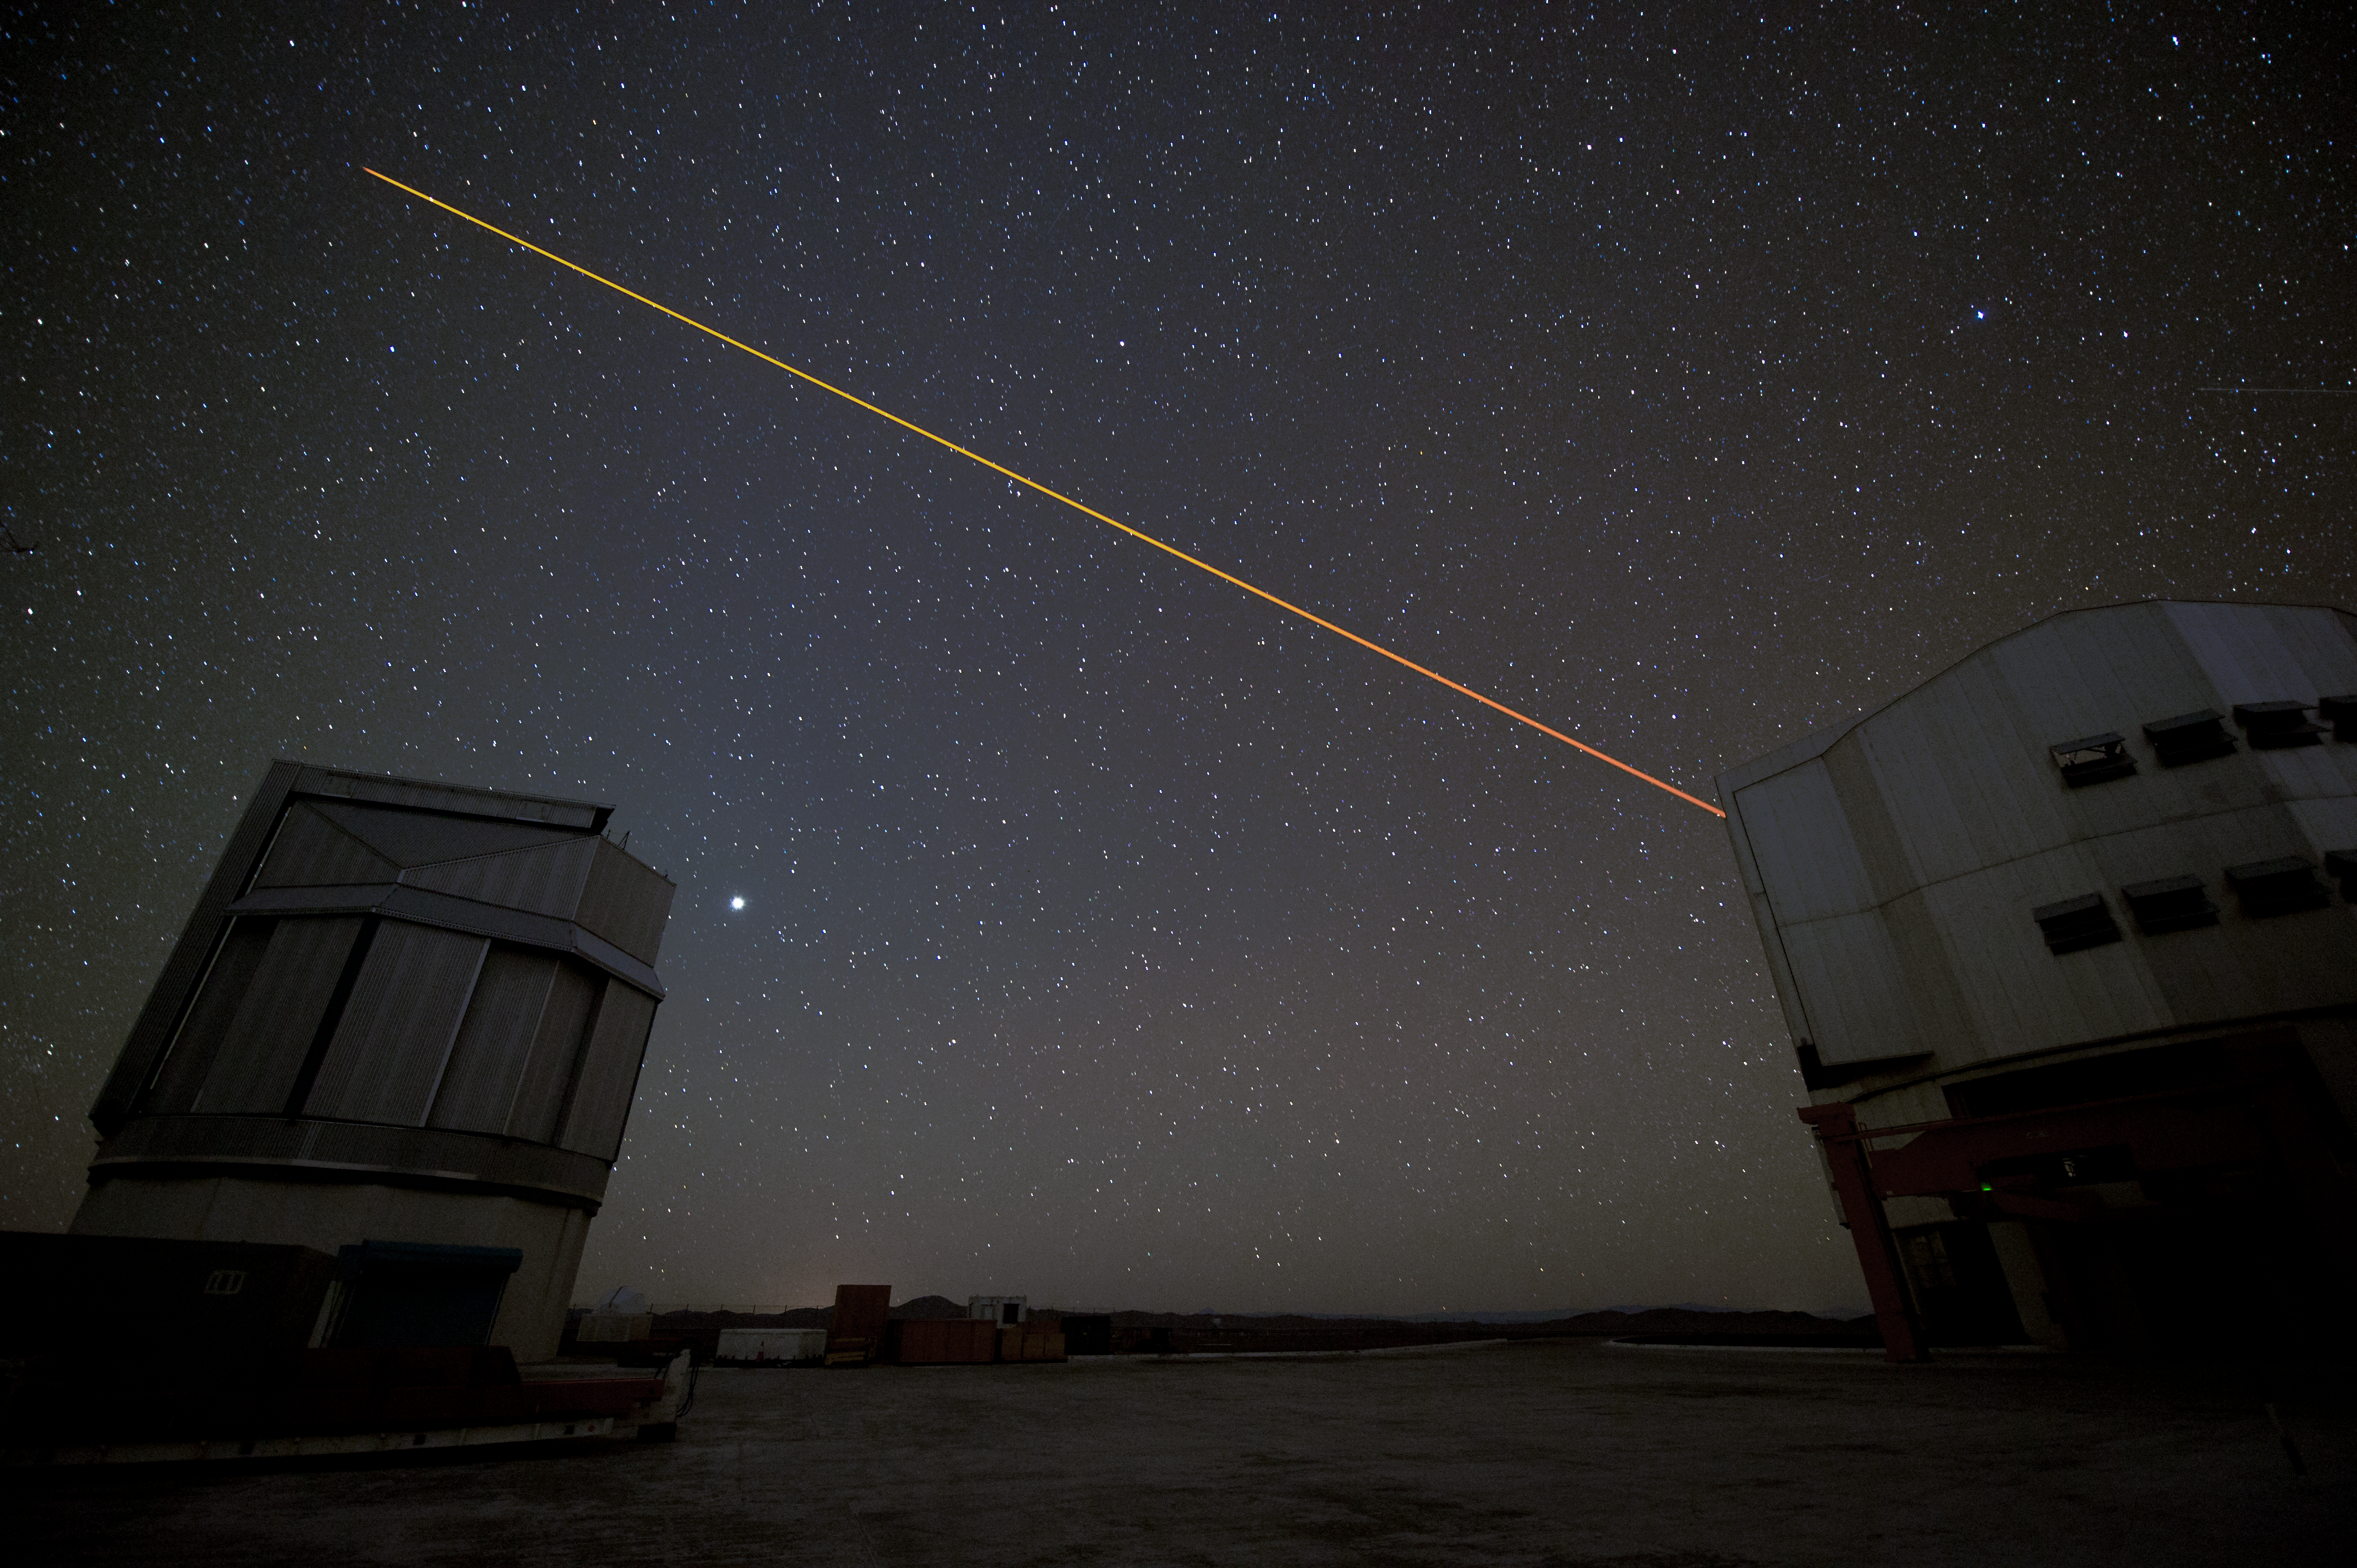

Telescopes in use

Two VLT Unit Telescopes studying the stars overhead.

Credit: ESO/C. Malin